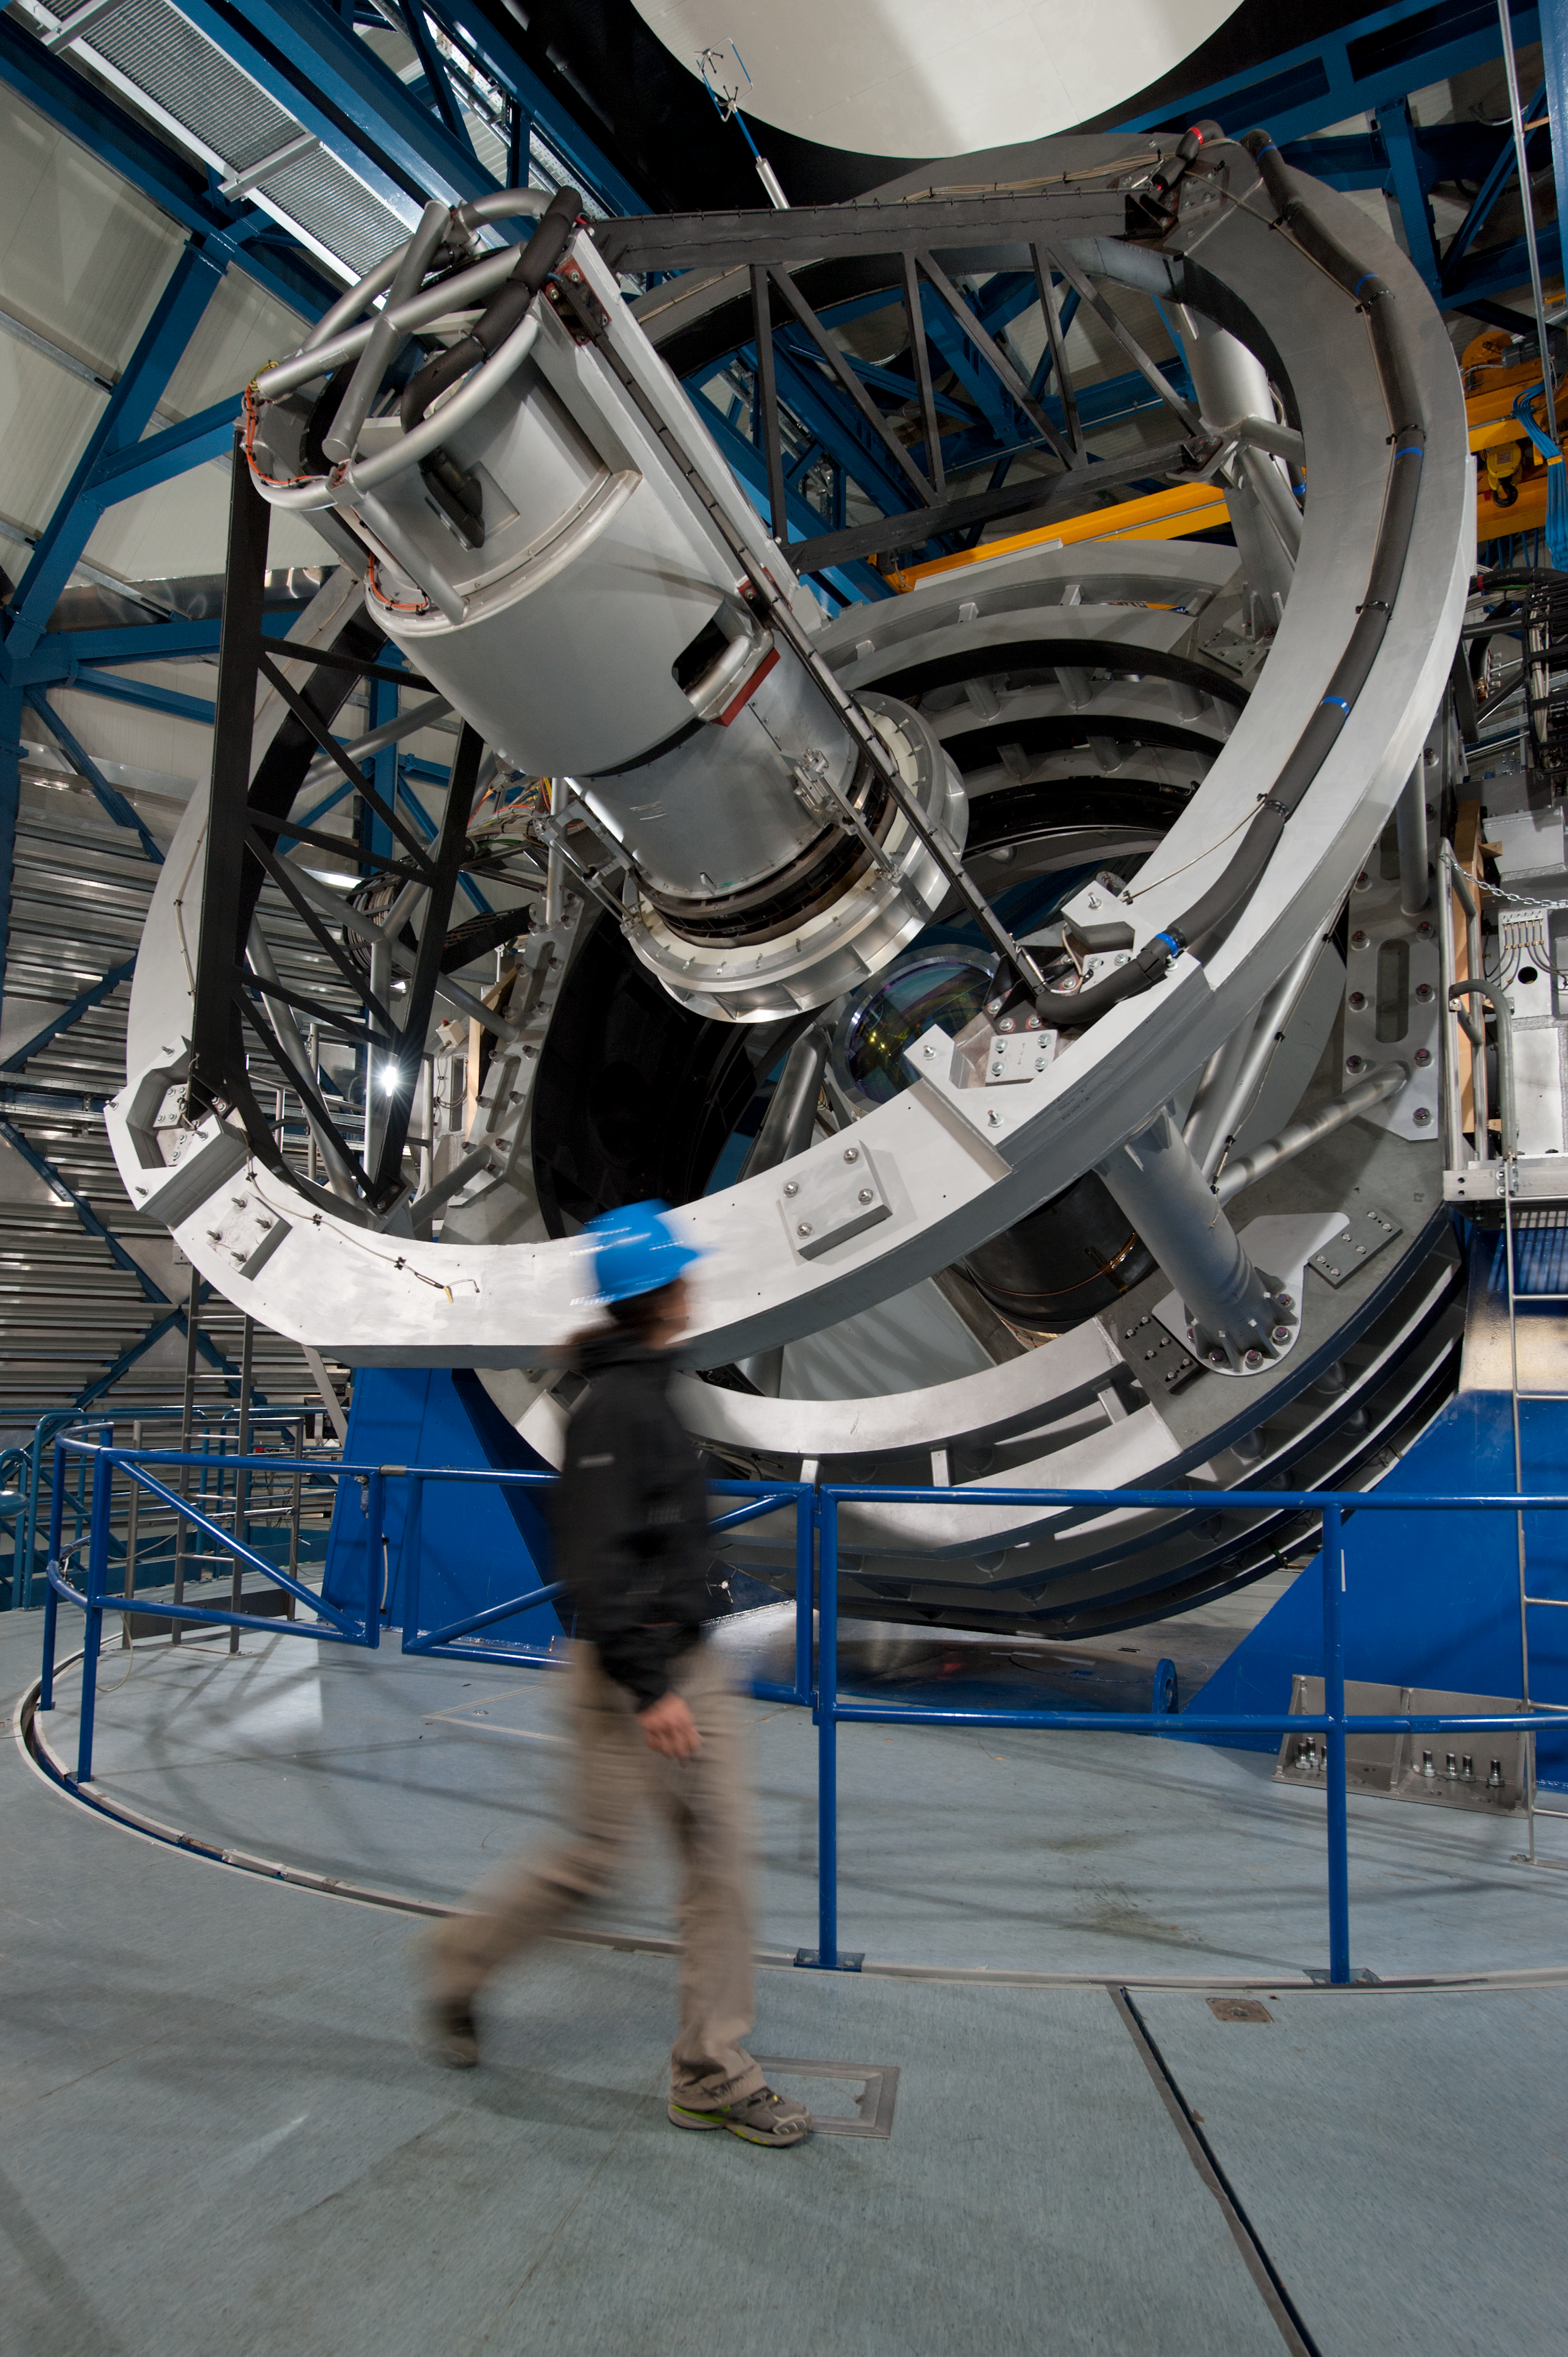

Passing by VISTA

The Visible and Infrared Survey Telescope for Astronomy (VISTA), part of ESO’s Paranal Observatory.

Credit: ESO/Max Alexander